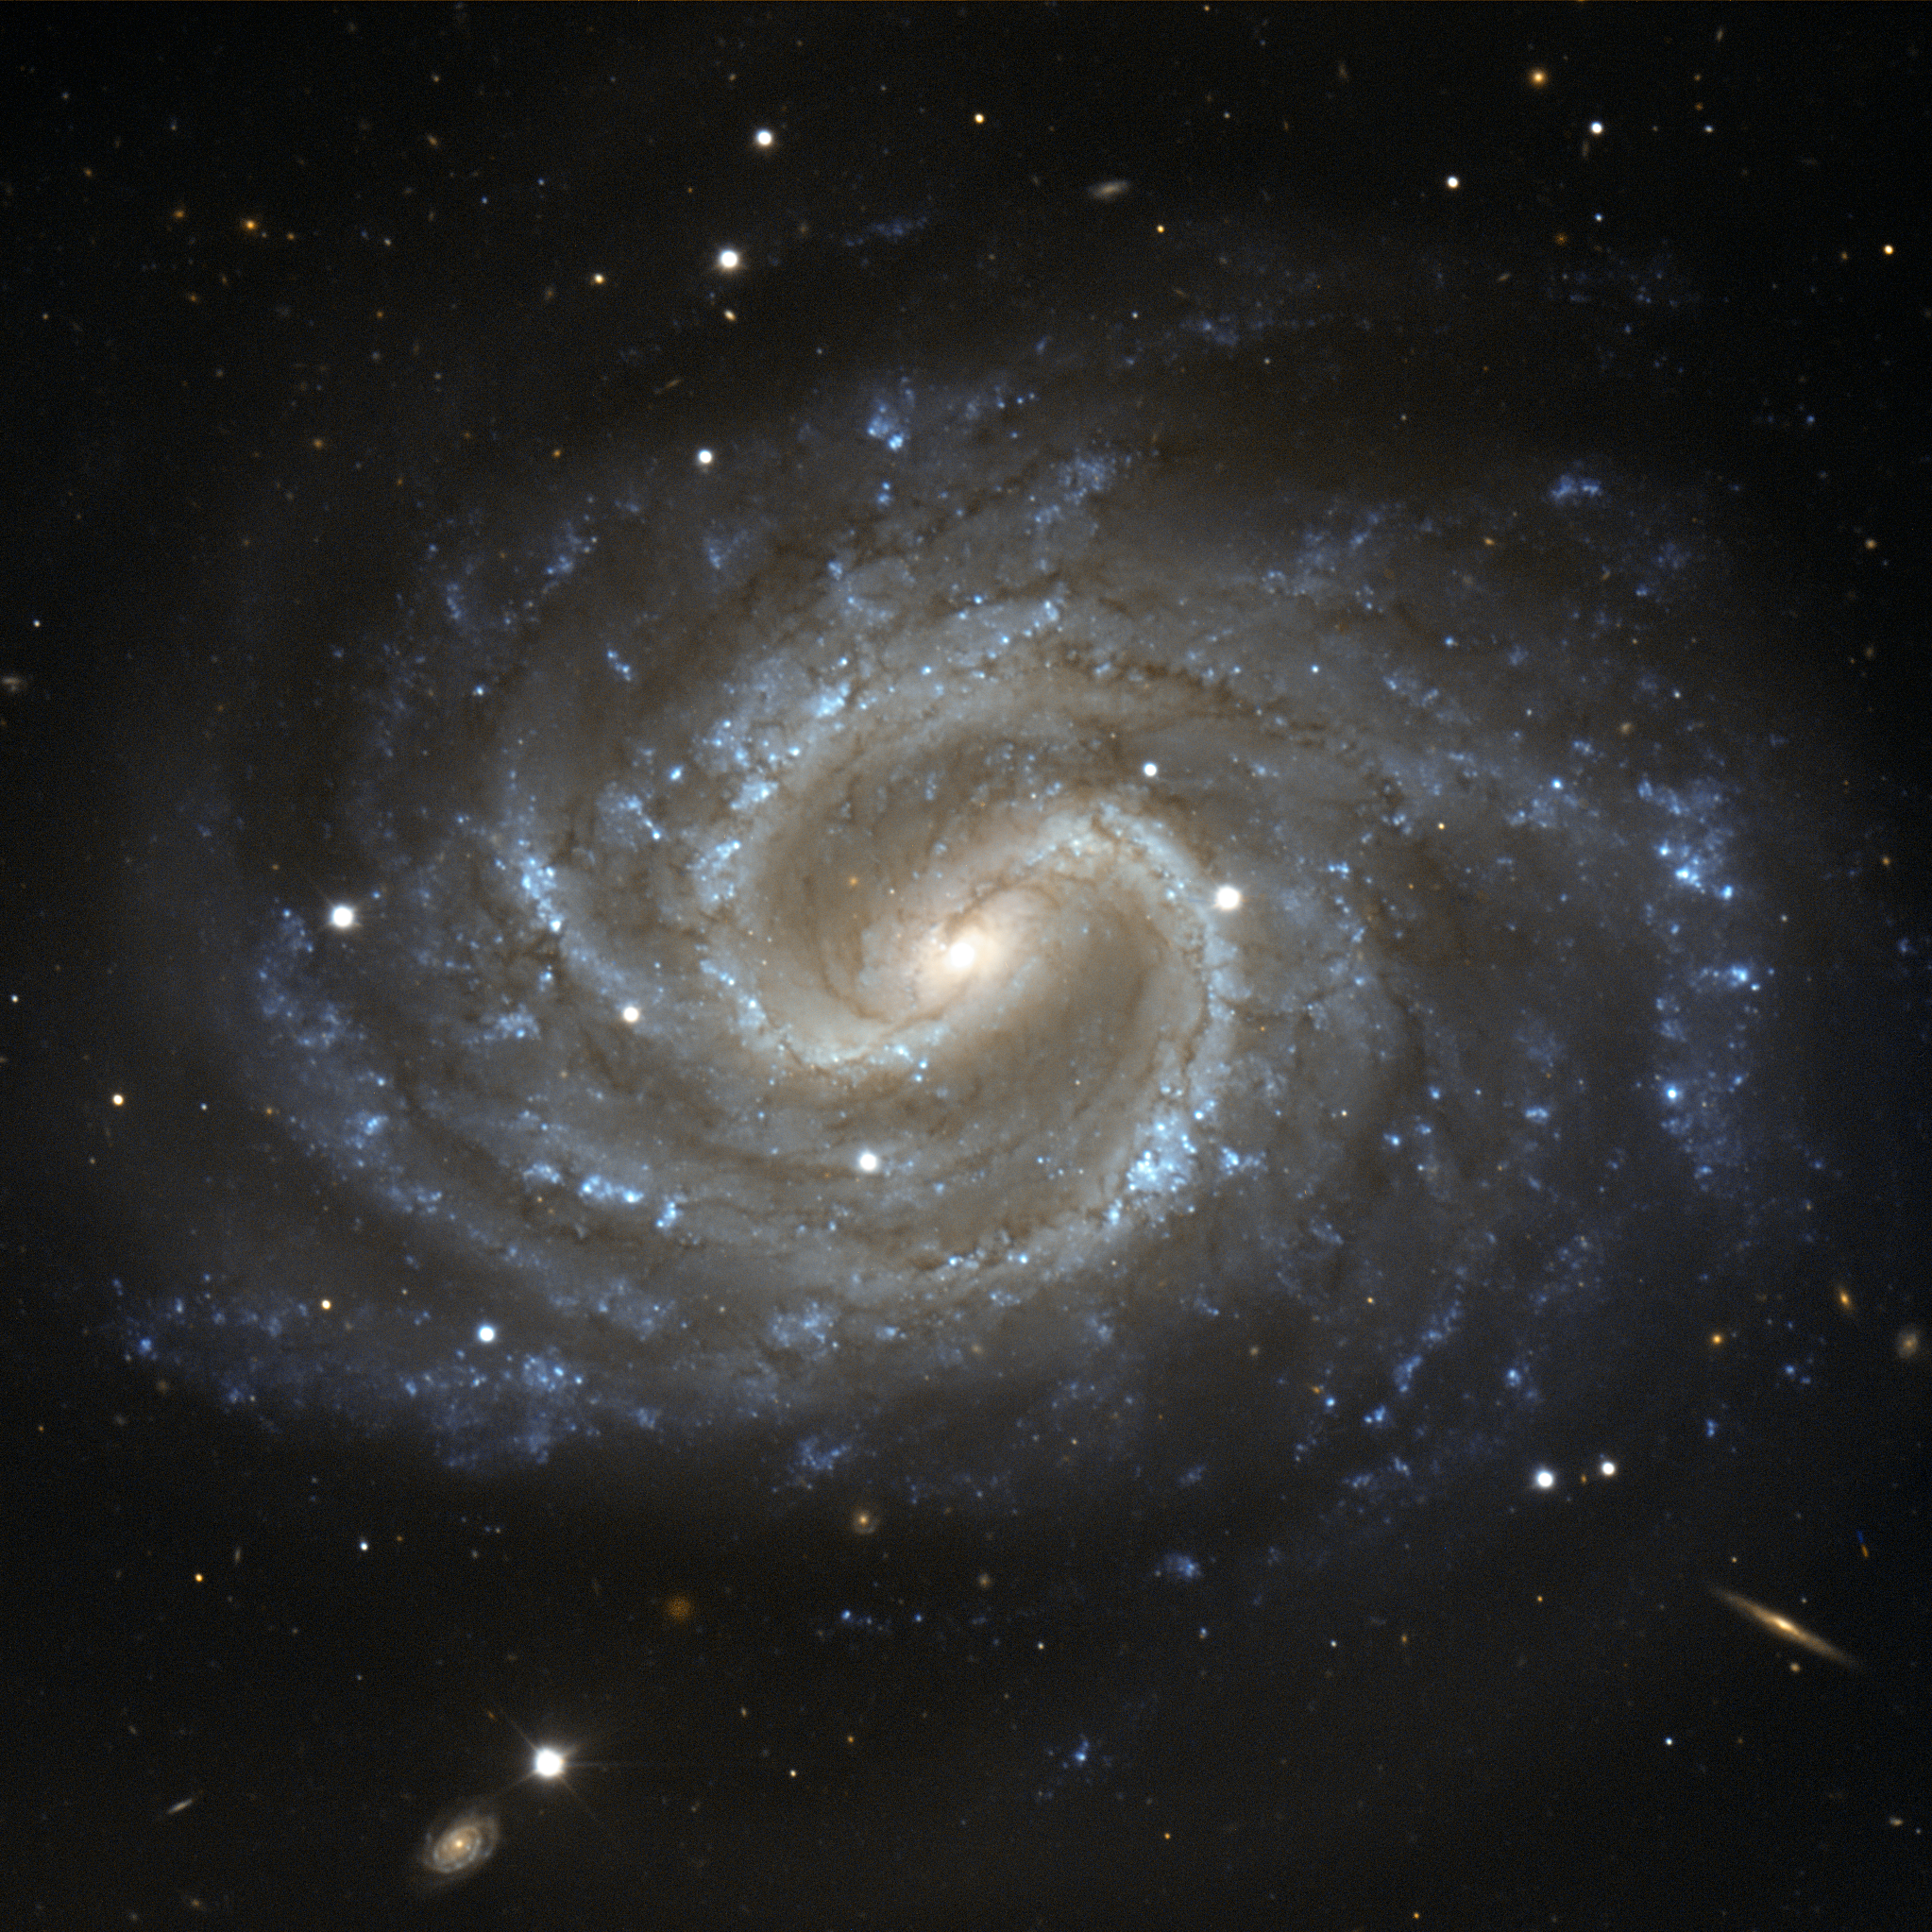

The lost galaxy

This image depicts the galaxy NGC 4535, in the constellation of Virgo (The Maiden), on a beautiful background full of many distant faint galaxies. Its almost circular appearance shows that we observe it nearly face-on. In the centre of the galaxy, there is a well-defined bar structure, with dust lanes that curve sharply before the spiral arms break from the ends of the bar. The bluish colour of the spiral arms points to the presence of a large number of hot young stars. In the centre, however, older and cooler stars give the bulge of the galaxy a yellower appearance.

This visible image was made with the FORS1 instrument on ESO’s 8.2-metre Very Large Telescope. The galaxy can also be seen through smaller amateur telescopes, and was first observed by William Herschel in 1785. When seen through a smaller telescope, NGC 4535 has a hazy, ghostly appearance, which inspired the prominent amateur astronomer Leland S. Copeland to name it “The Lost Galaxy” in the 1950s.

NGC 4535 is one of the largest galaxies in the Virgo Cluster, a massive cluster of as many as 2000 galaxies, about 50 million light-years away. Although the Virgo Cluster is not much larger in diameter than the Local Group — the galaxy cluster to which the Milky Way belongs — it contains almost fifty times as many galaxies.

Credit: ESO